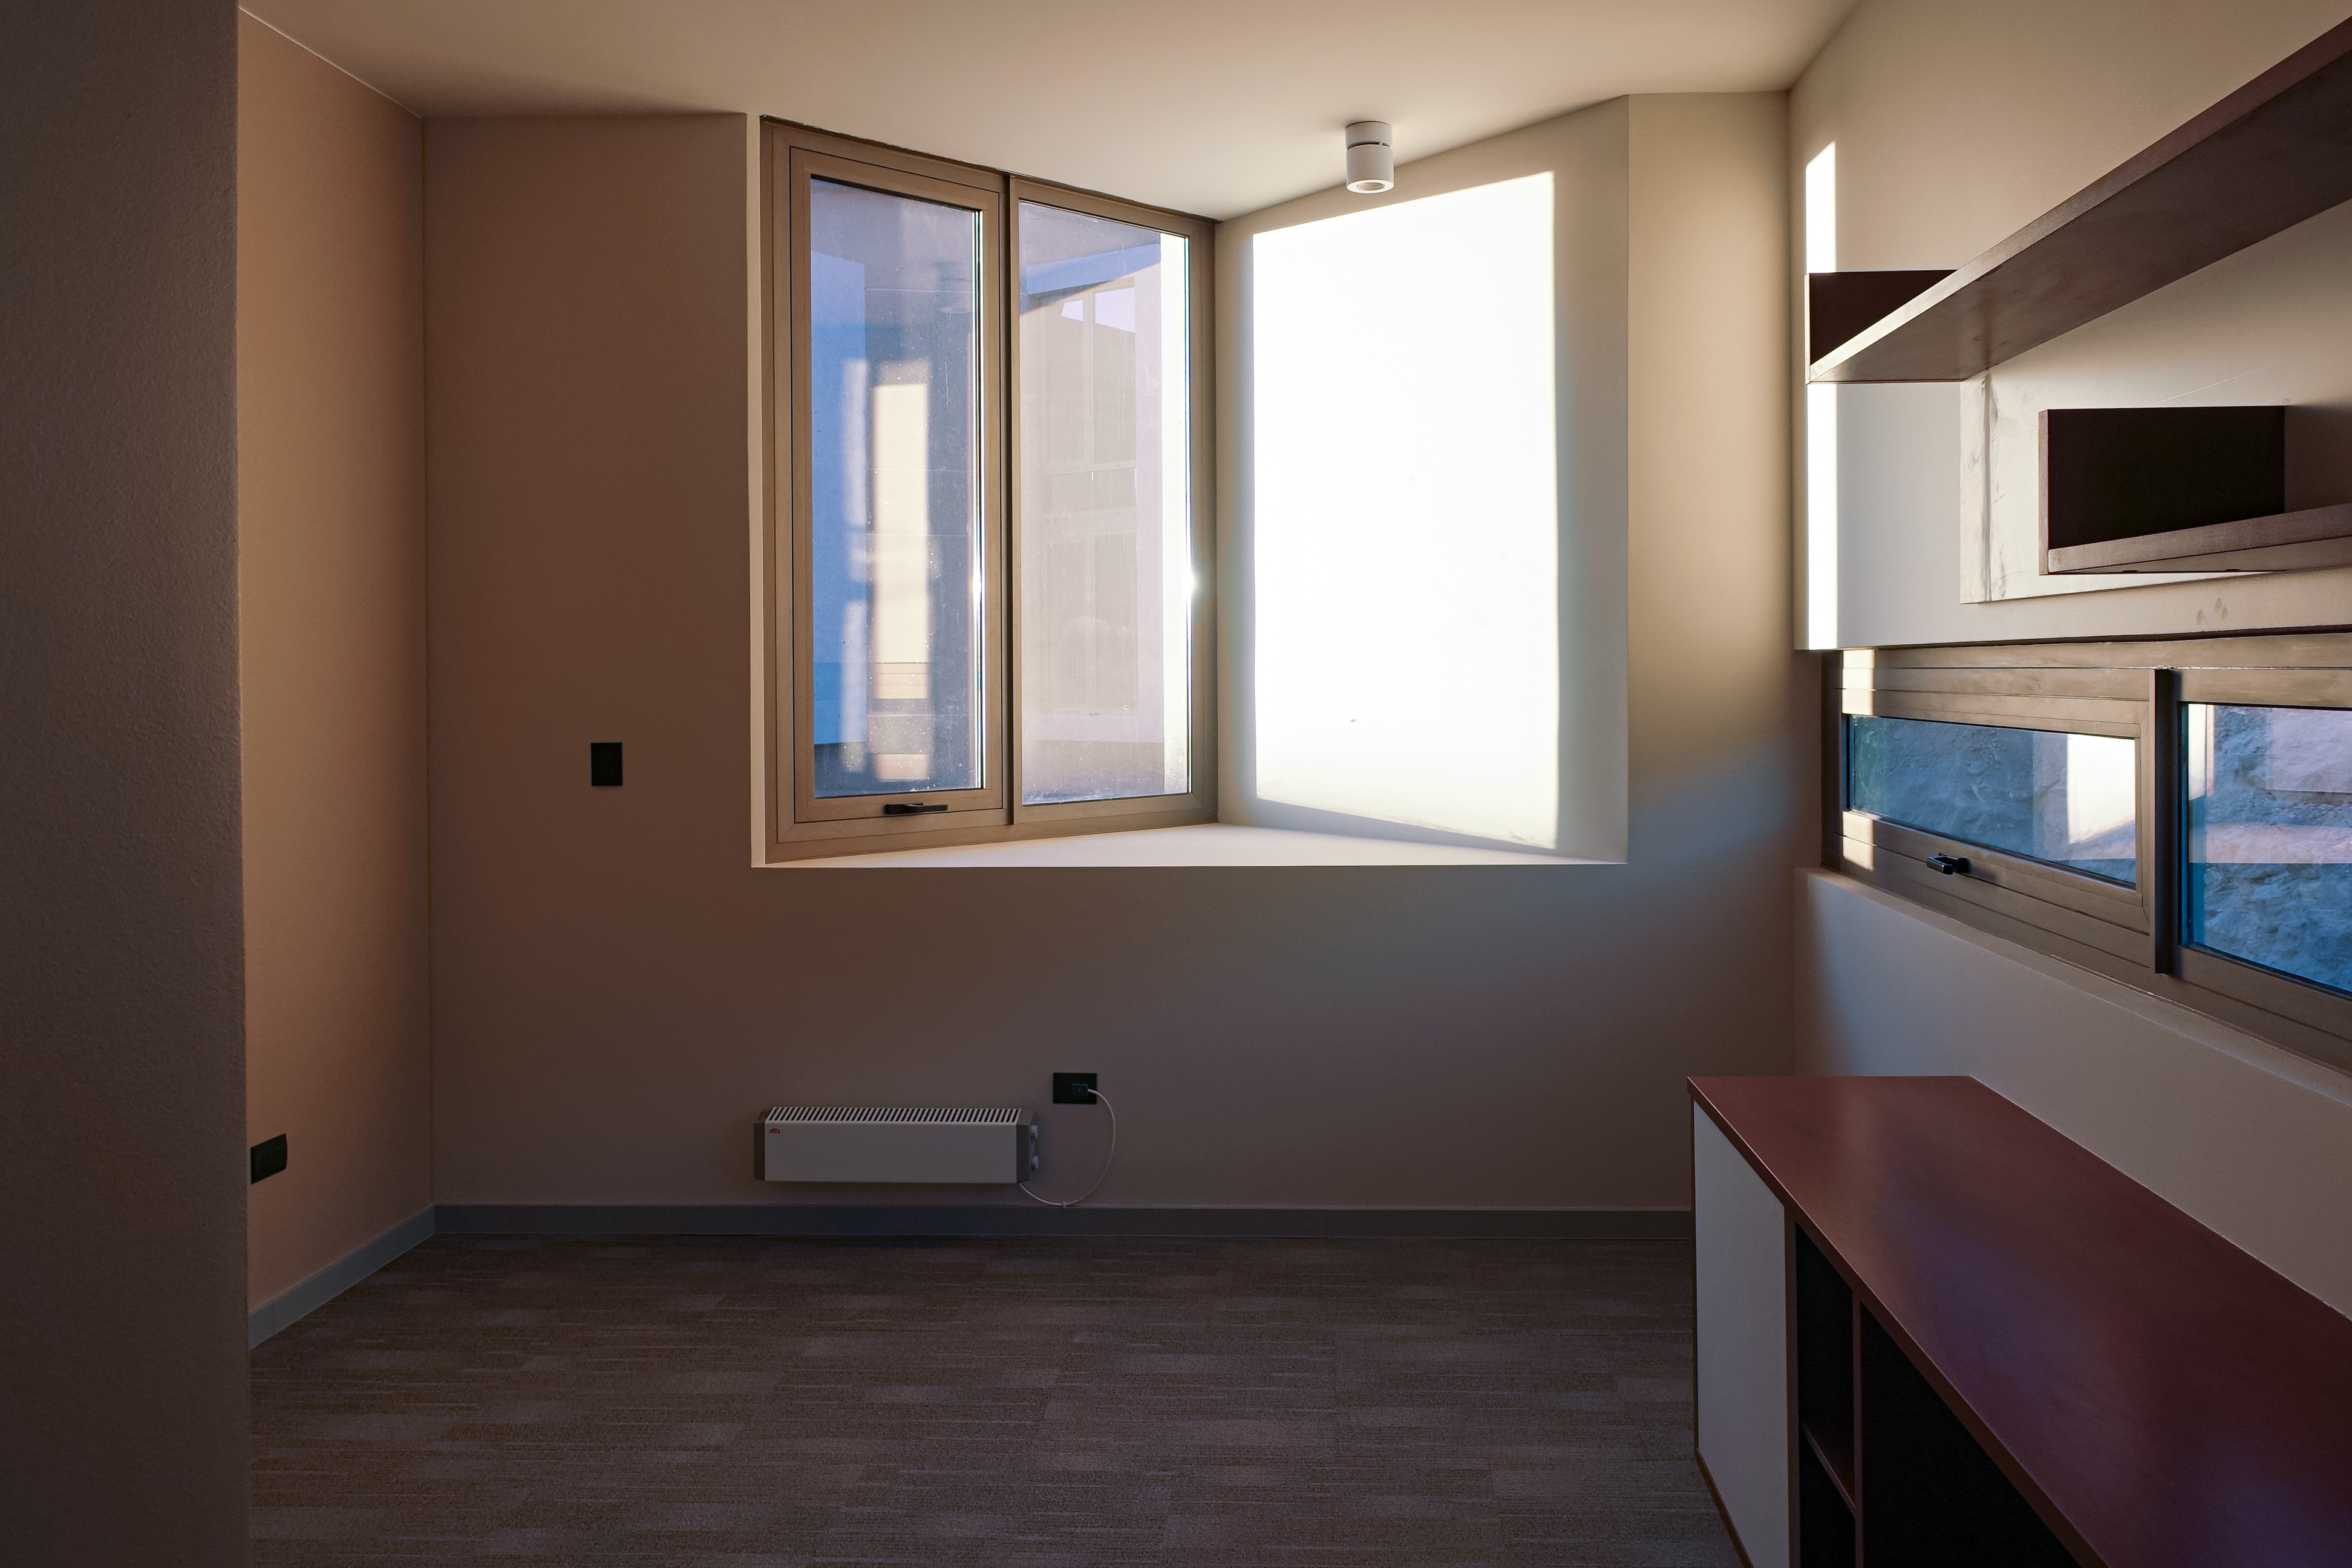

ALMA Residencia — dormitory

The Atacama Large Millimeter/submillimeter Array (ALMA) has been observing since 2011, but up to now the astronomers, engineers and technicians working at the site have had to live in temporary containers located at the facility’s basecamp. This situation has been resolved with the construction of the new ALMA Residencia.

This image shows the interior of one of the dormitories located on site.

Credit: ESO/W.Wild